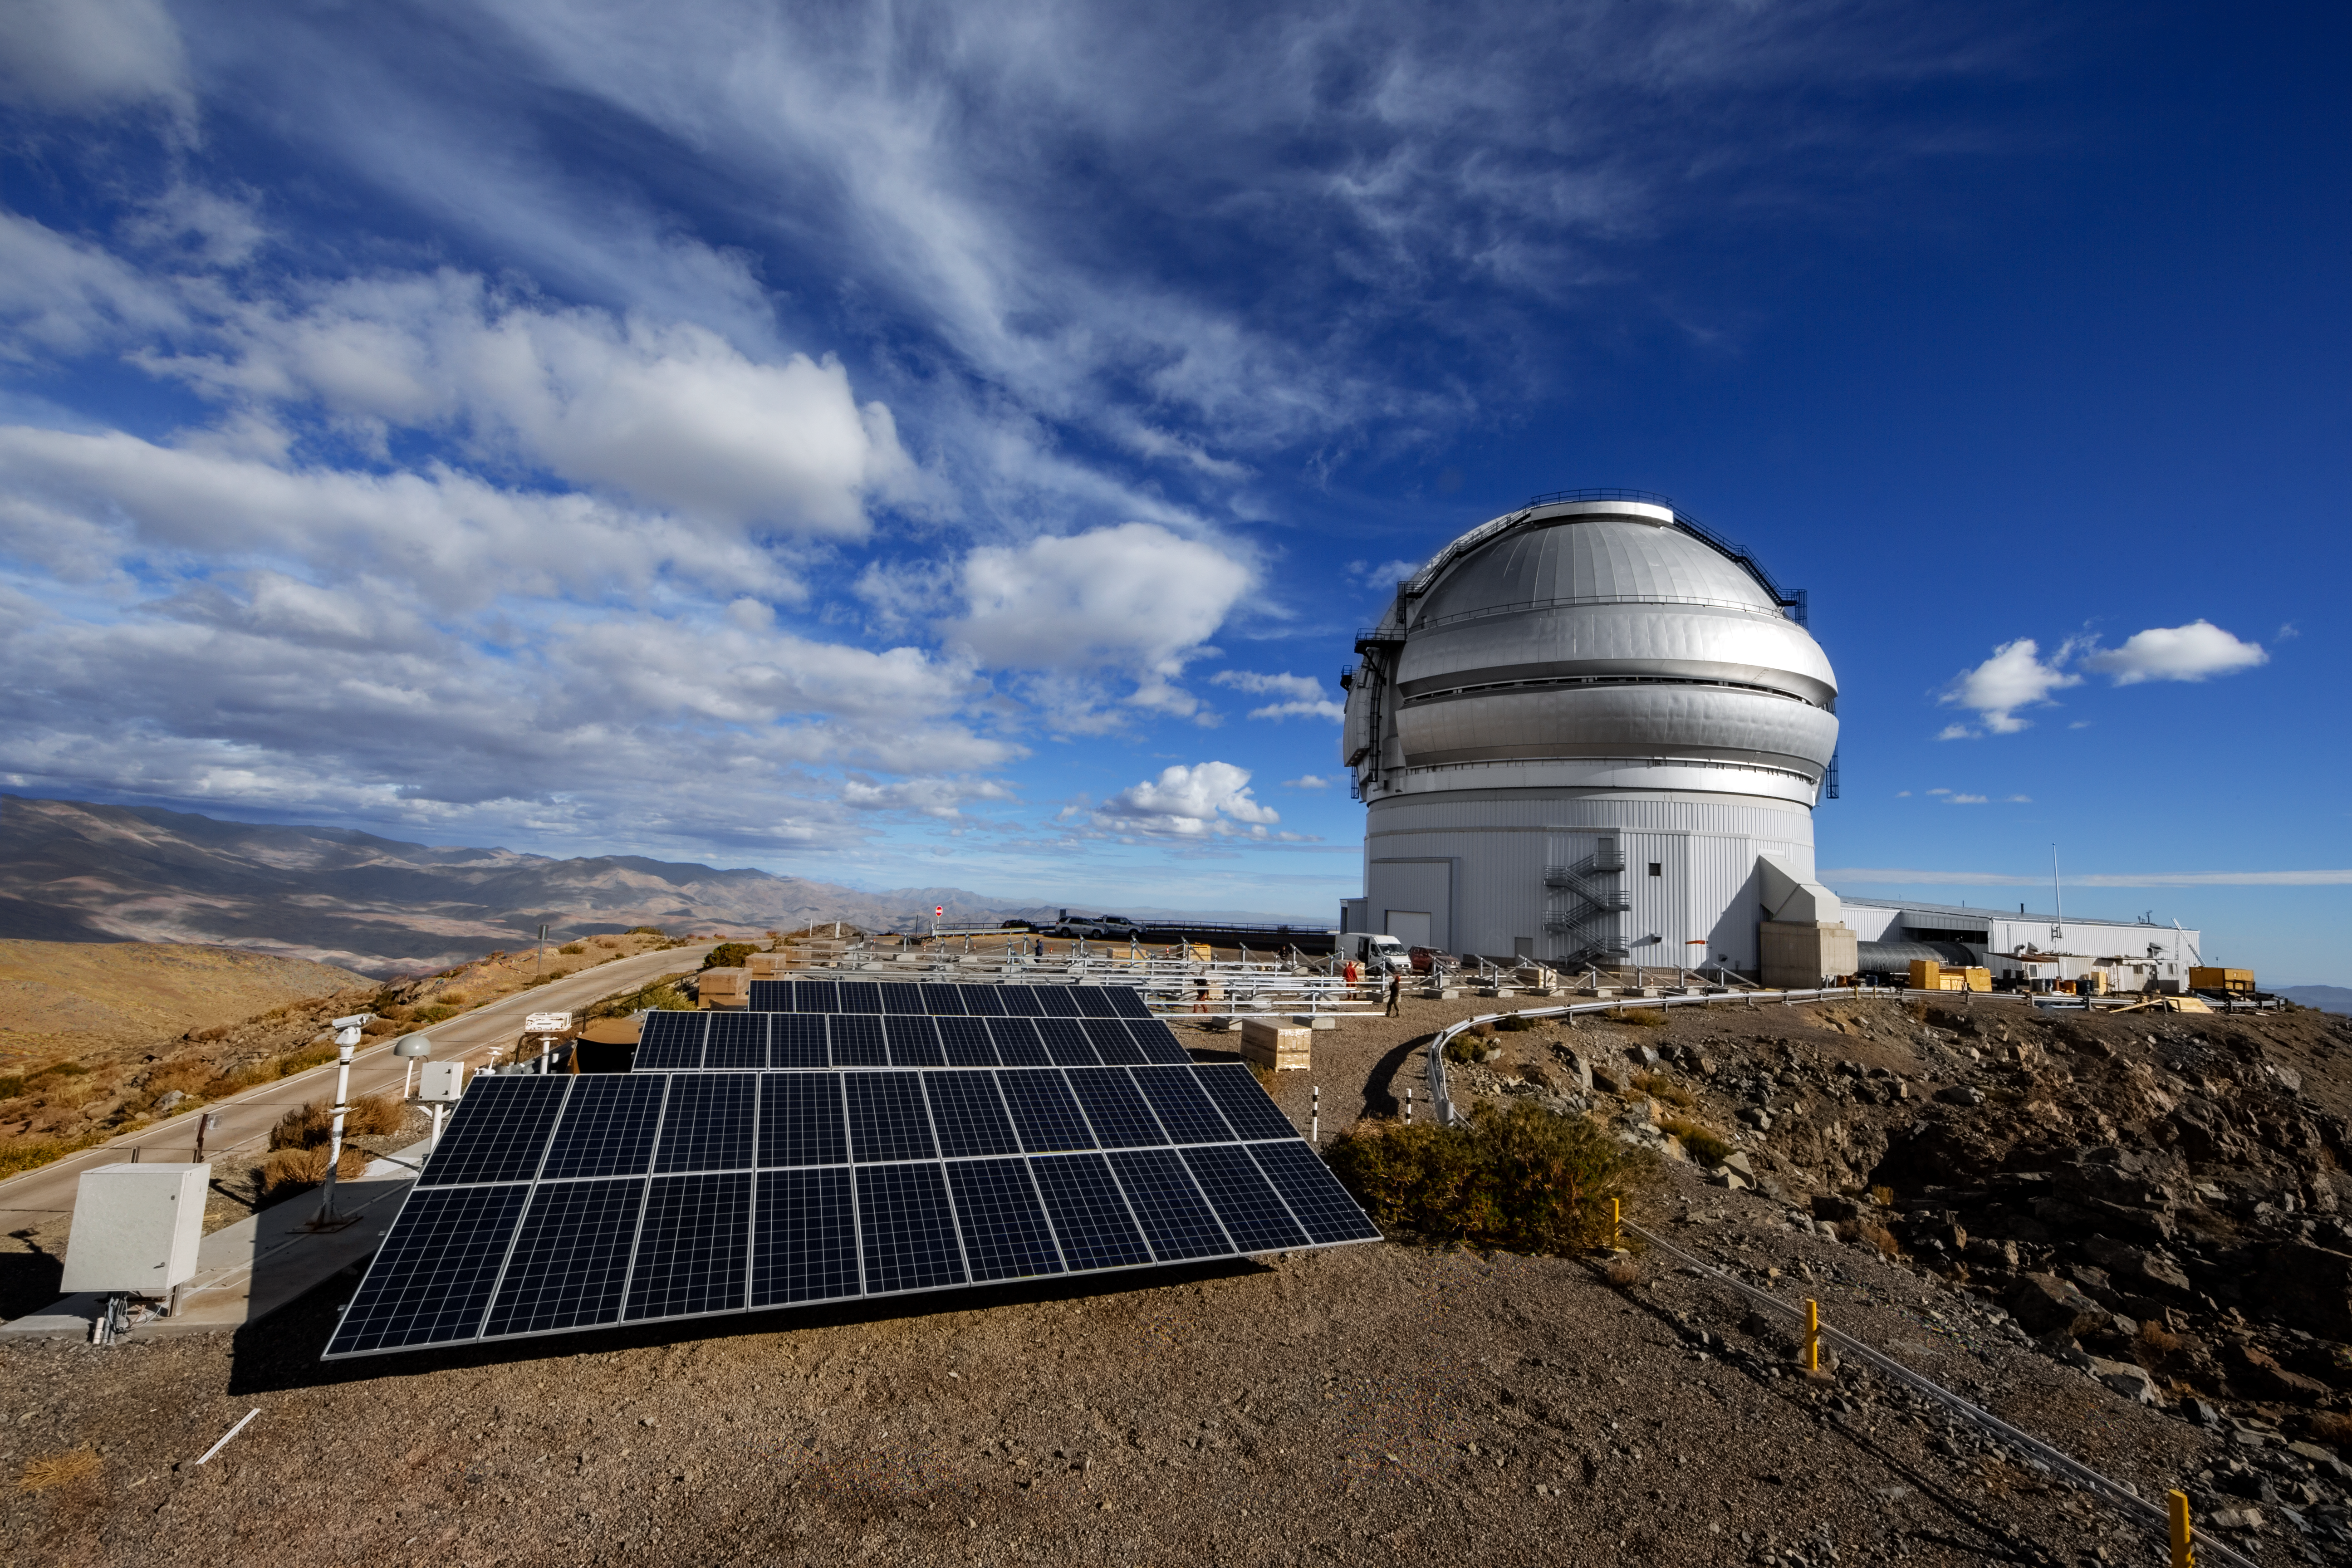

Gemini South Solar Panels

Gemini South is partially powered by solar panels.

Credit: International Gemini Observatory/NOIRLab/NSF/AURA/M. Paredes